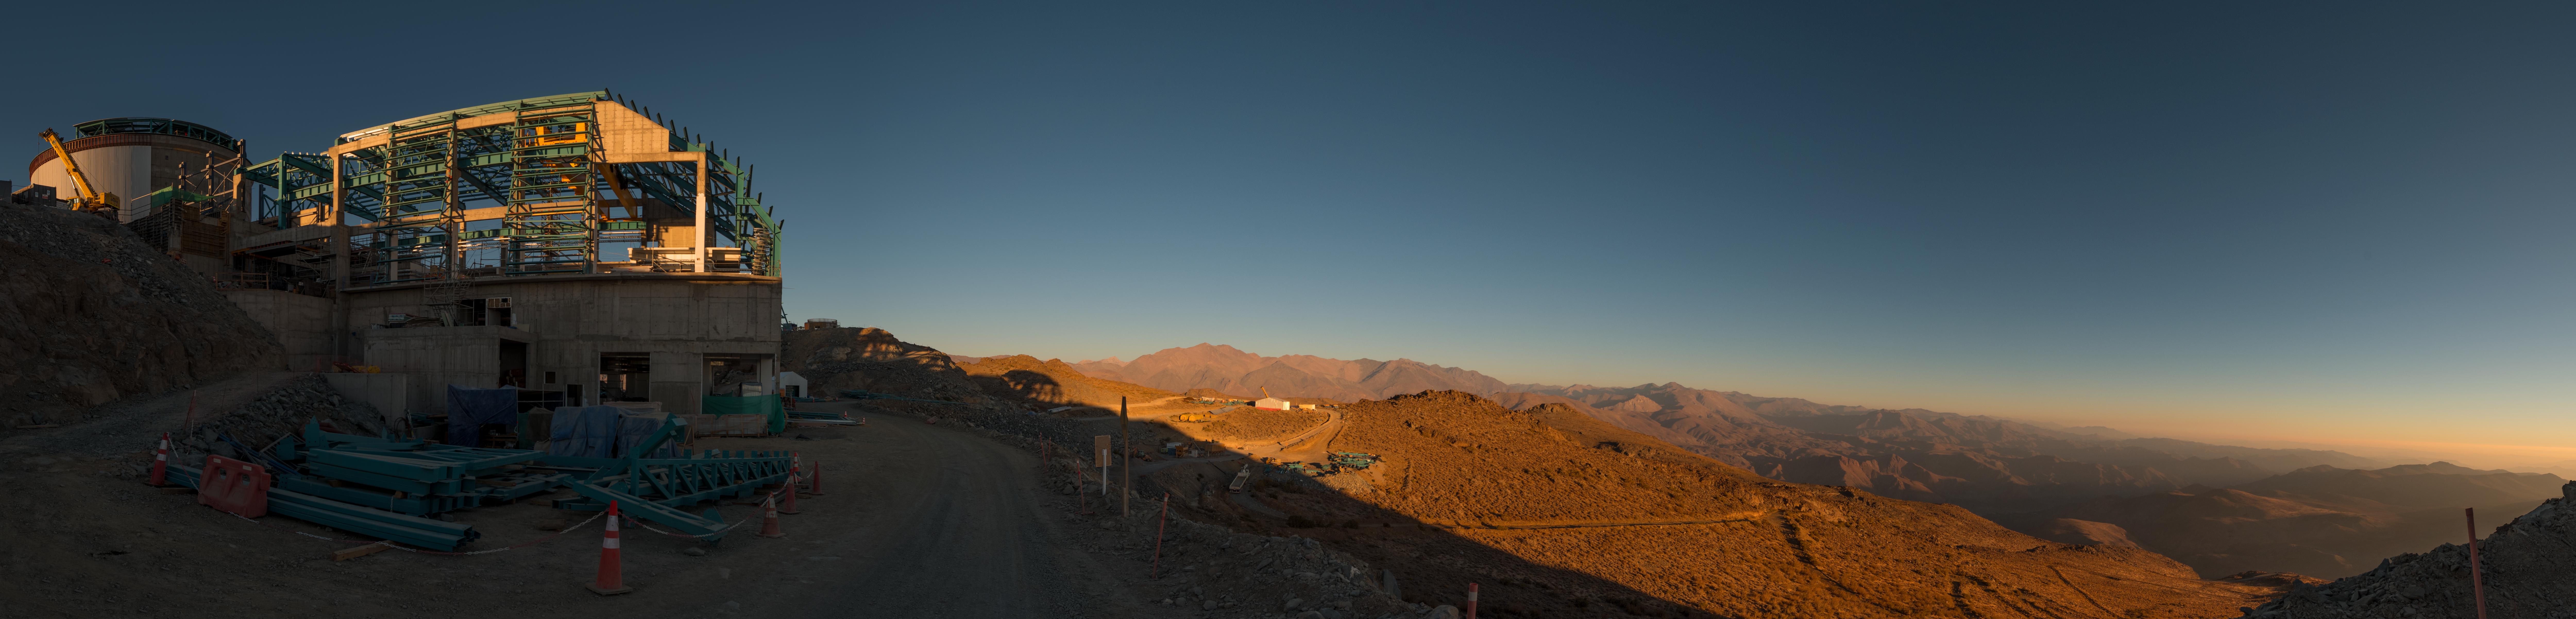

Summit Multimedia Visit 2017

In March 2017 a multimedia team visited Cerro Pachón to document LSST Facility construction. More details are at https://www.lsst.org/news/cerro-pach%C3%B3n-goes-hollywood.

Credit: M. Park/Inigo Films/Rubin Observatory/ NSF/ AURA